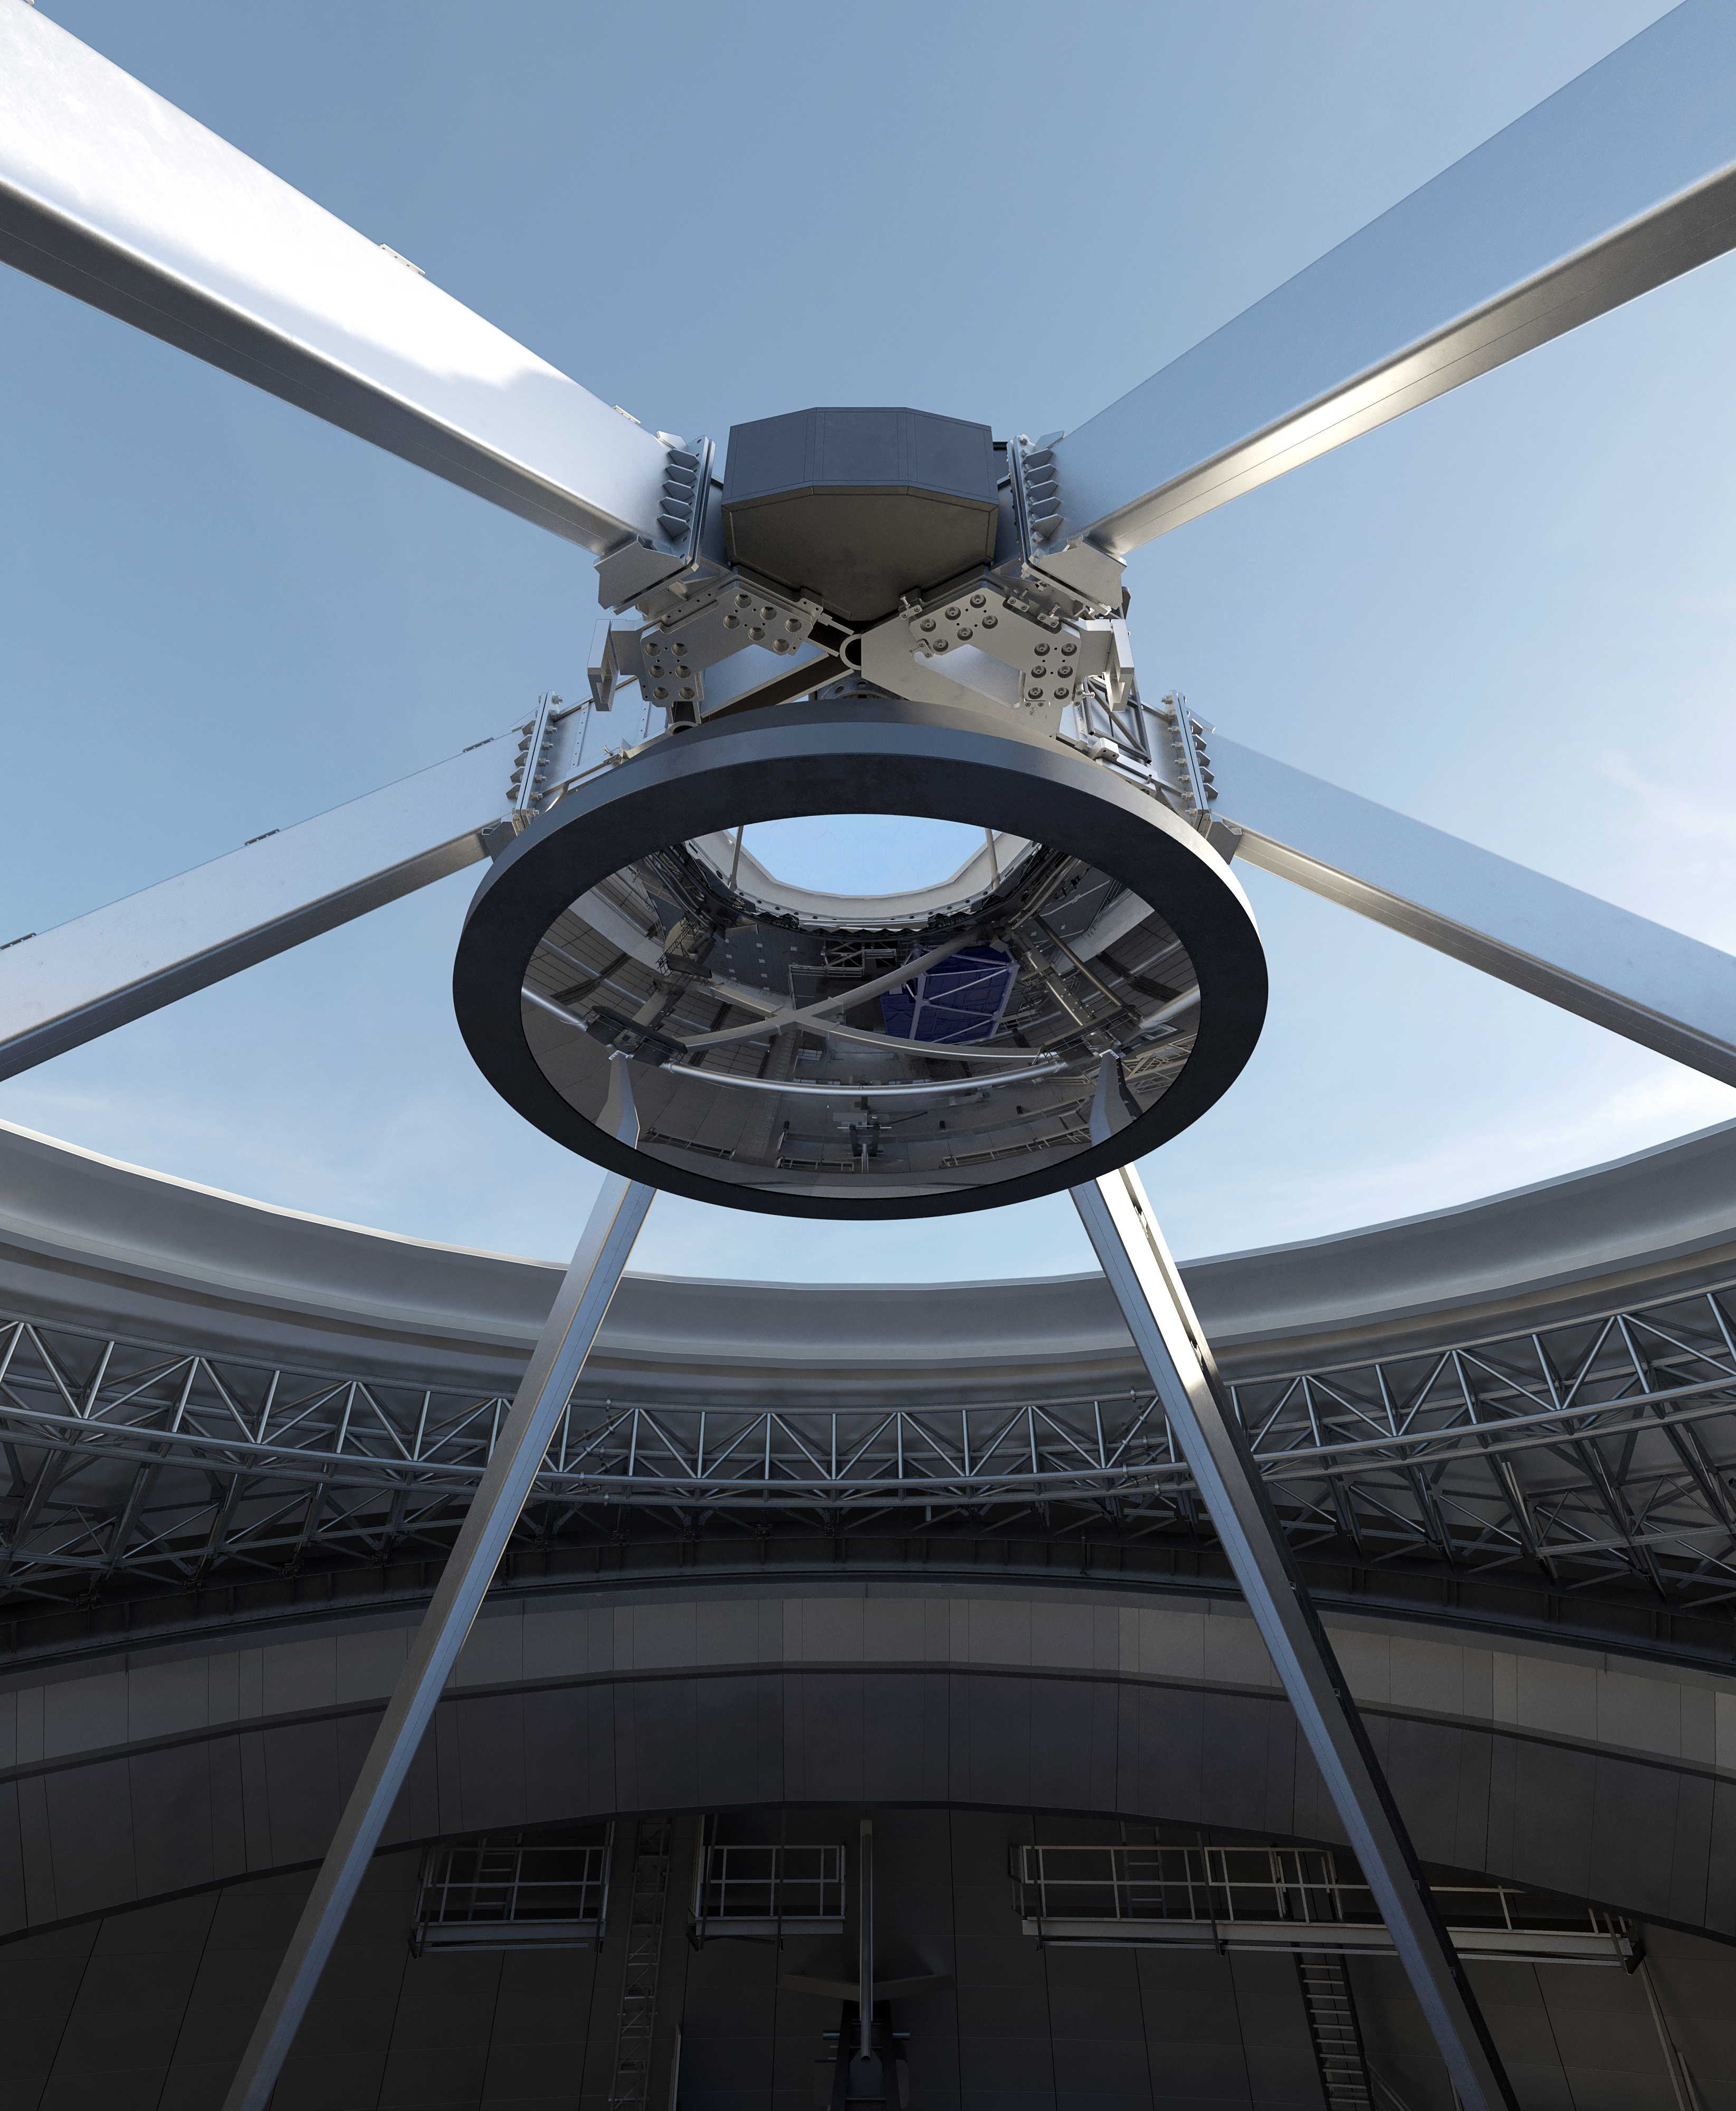

Thirty Meter Telescope Mirror

Artist impression of the Thirty Meter Telescope's secondary mirror.

Credit: TMT International Observatory